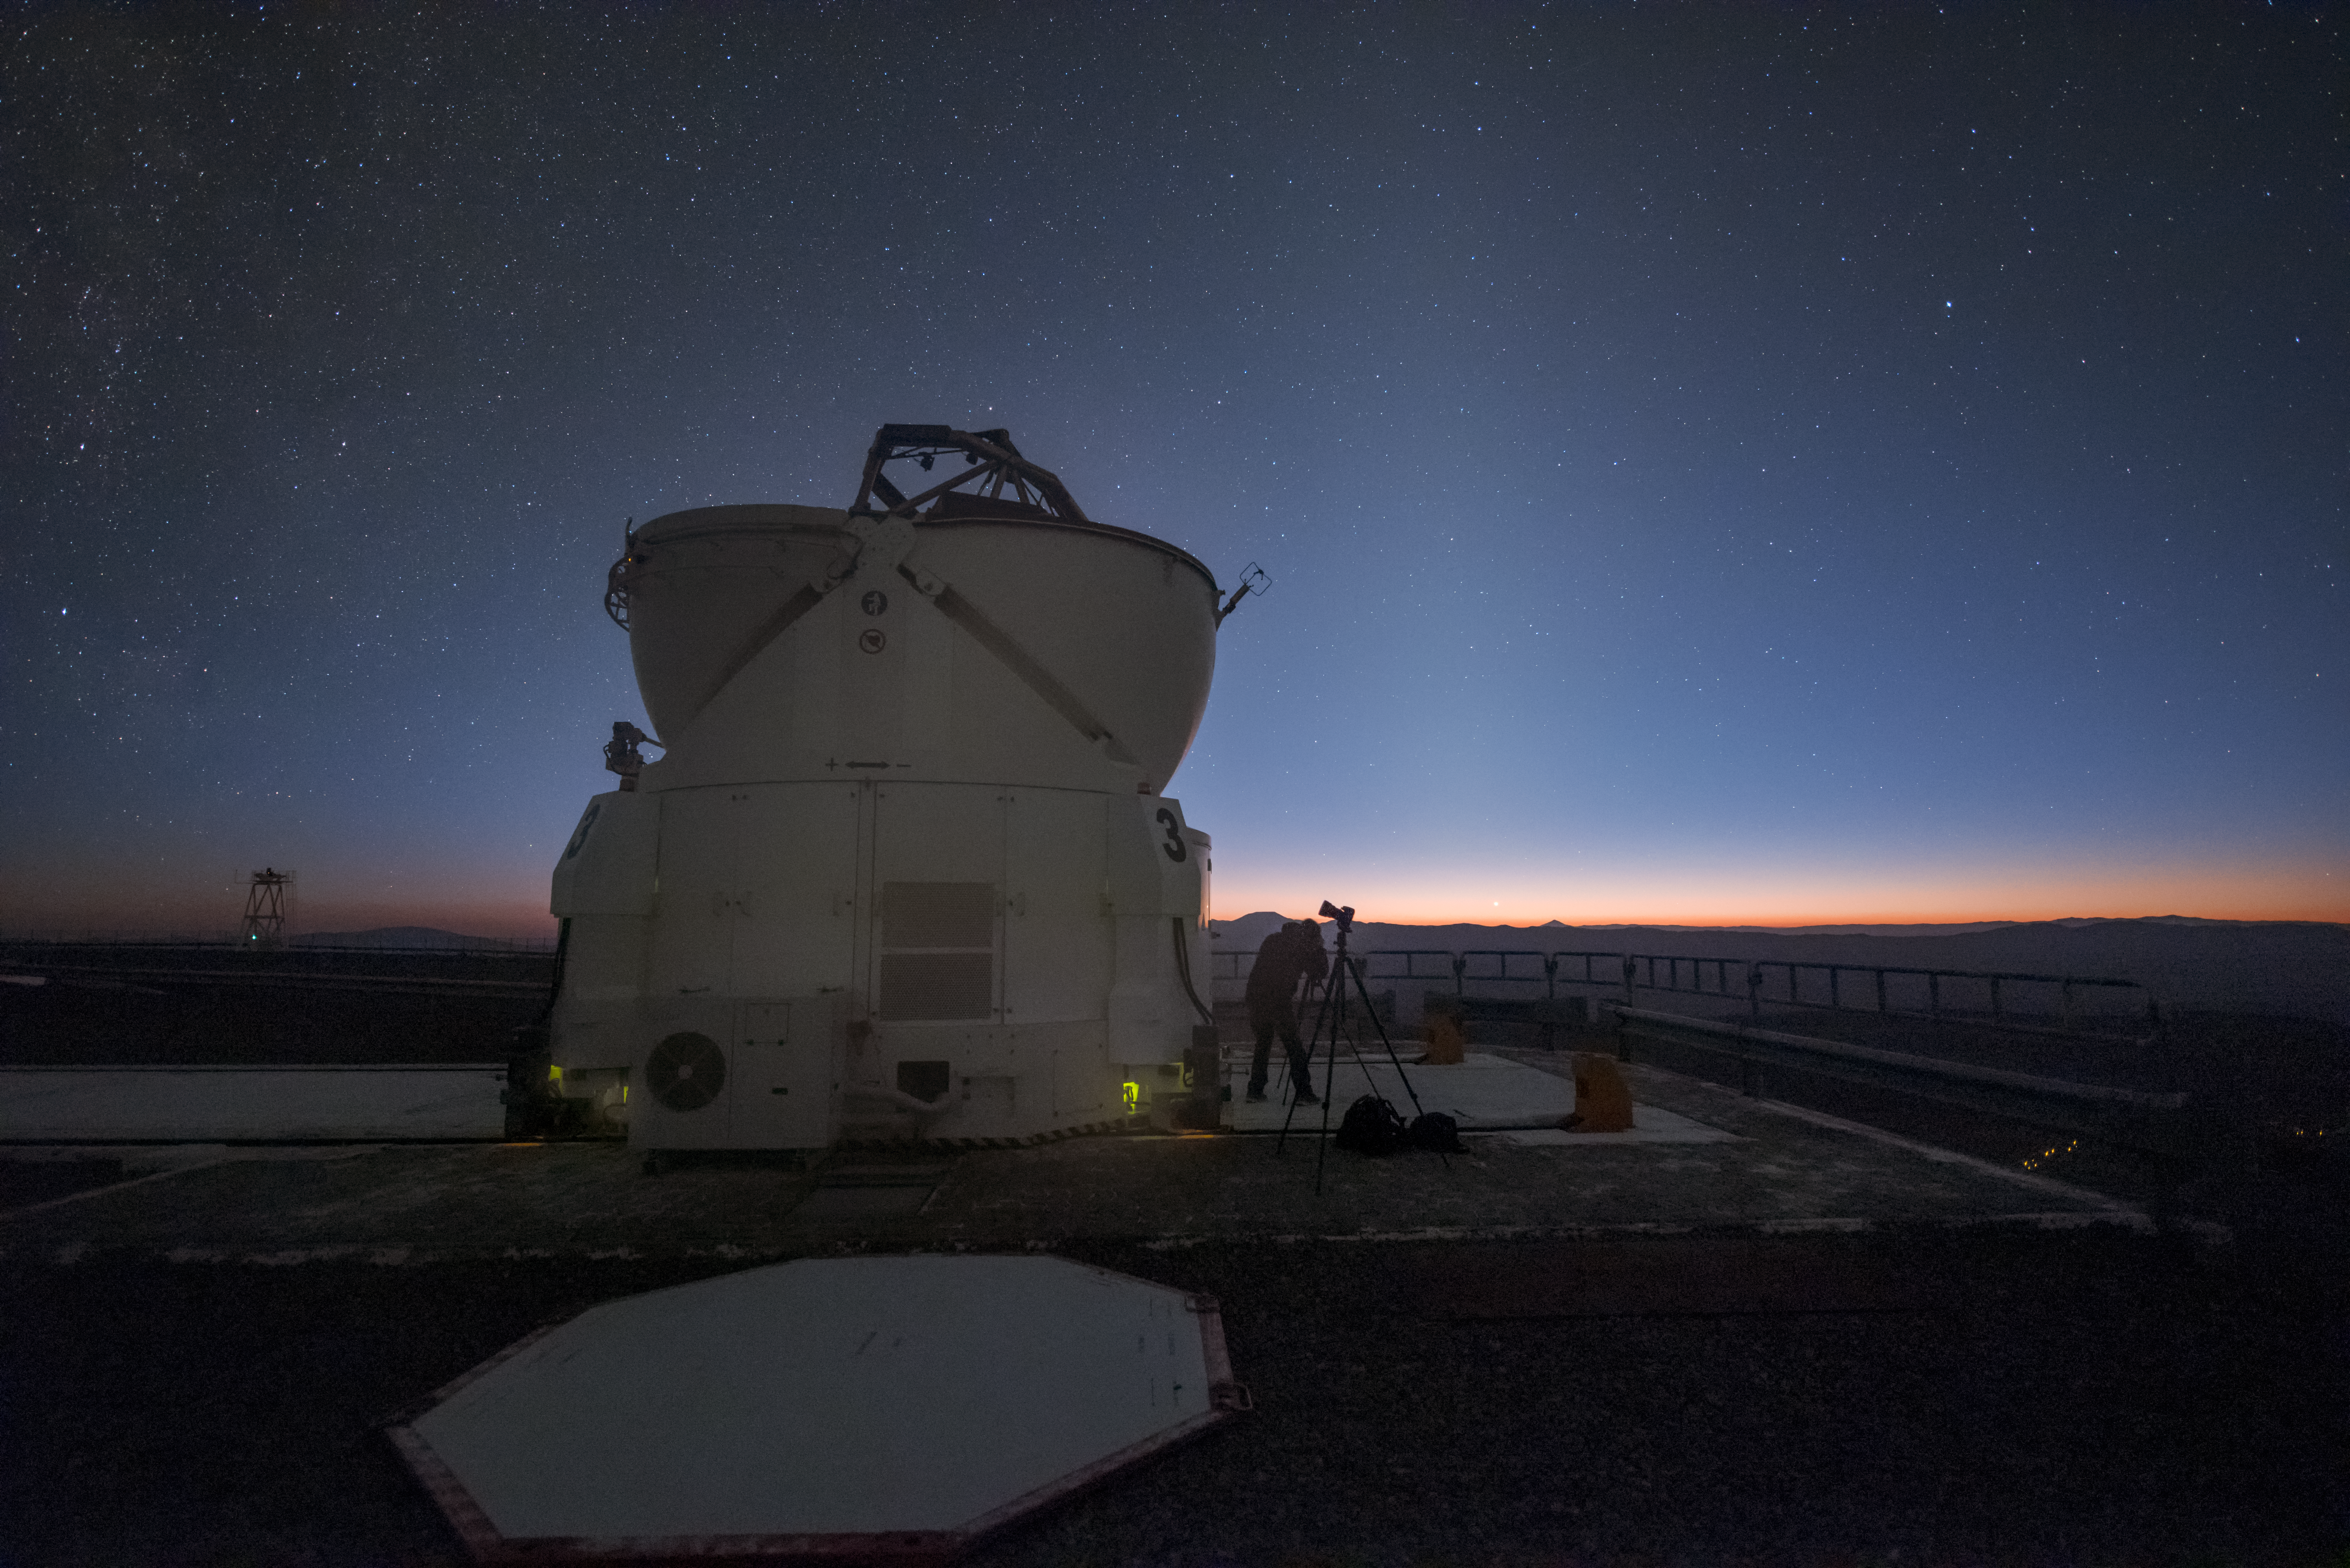

Auxiliary scale

Though smaller than their Unit Telescope neighbours, the Auxiliary Telescopes at ESO's Paranal Observatory in Chile are still hefty displays of engineering. Here, one is open and observing, while a photographer from the Fulldome Expedition can be seen setting up some cameras in its shadow.

The Fulldome Expedition was a mission to gather stunning visuals that will be used in the ESO Supernova Planetarium & Visitor Centre in Garching, Munich.

Credit: ESO/Y. Beletsky